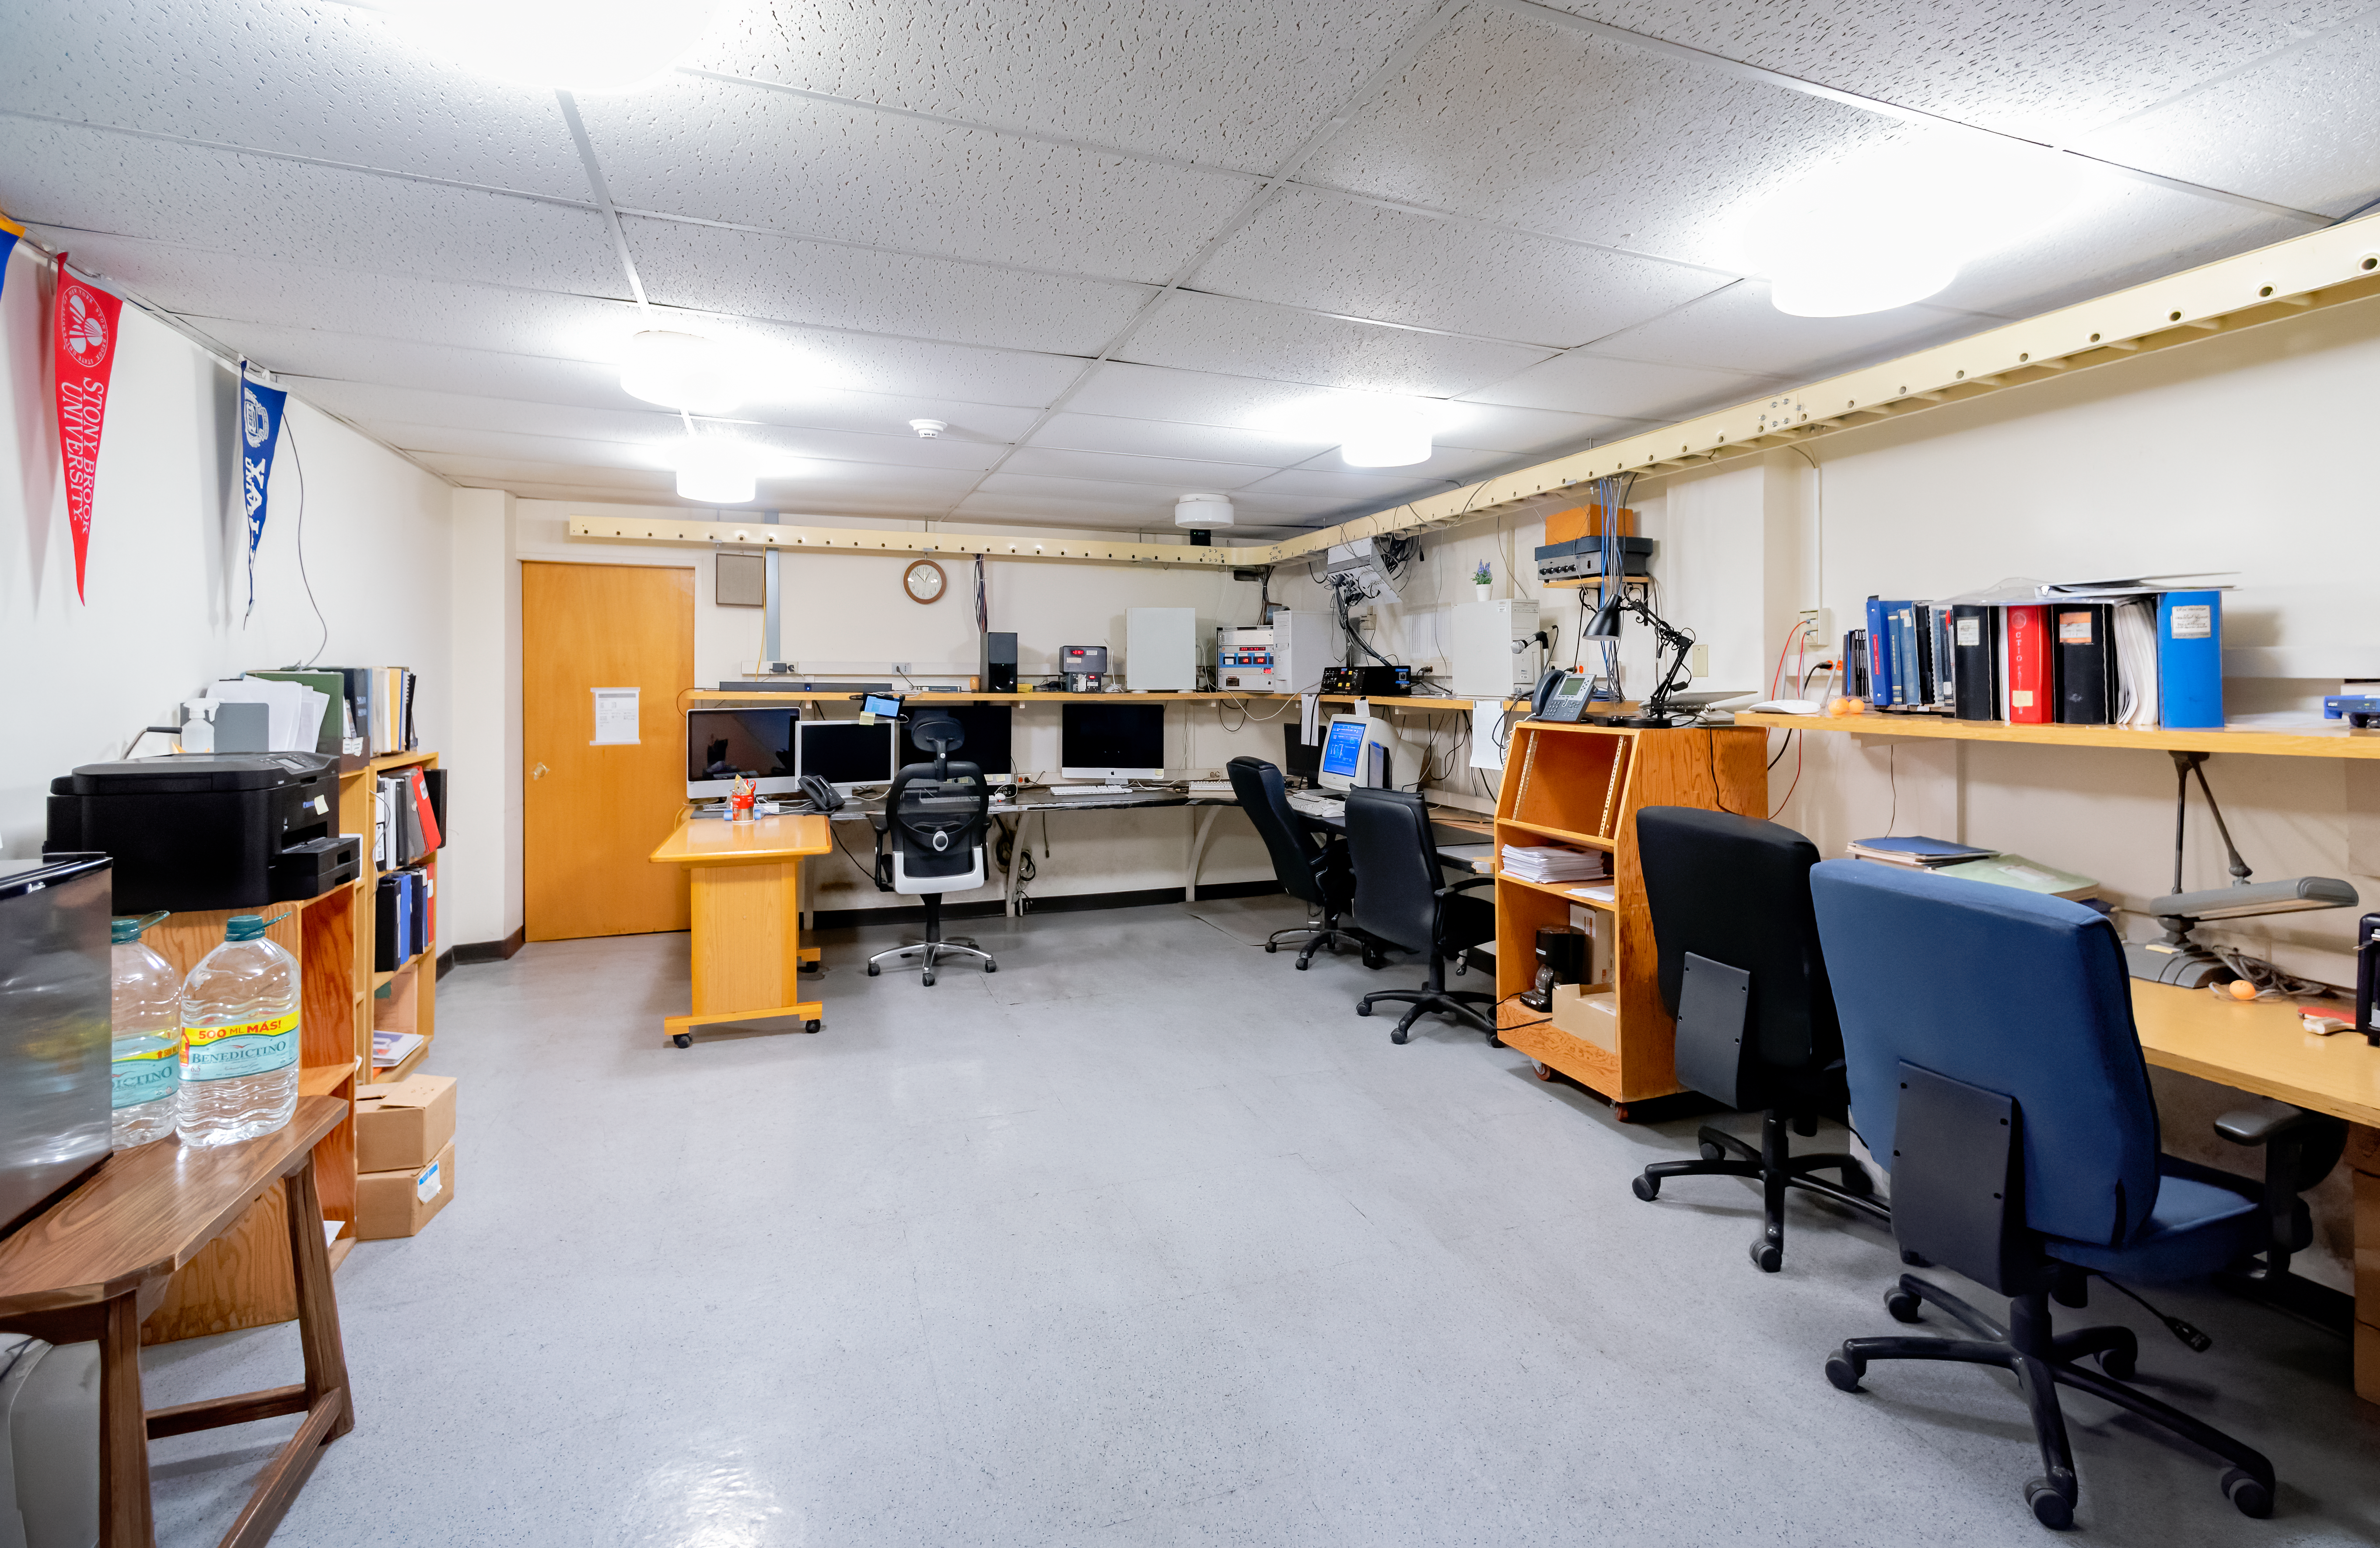

SMARTS 1.5-meter Telescope Control Room

SMARTS 1.5-meter Telescope control room at Cerro Tololo Inter-American Observatory in Chile.

Credit: CTIO/NOIRLab/NSF/AURA